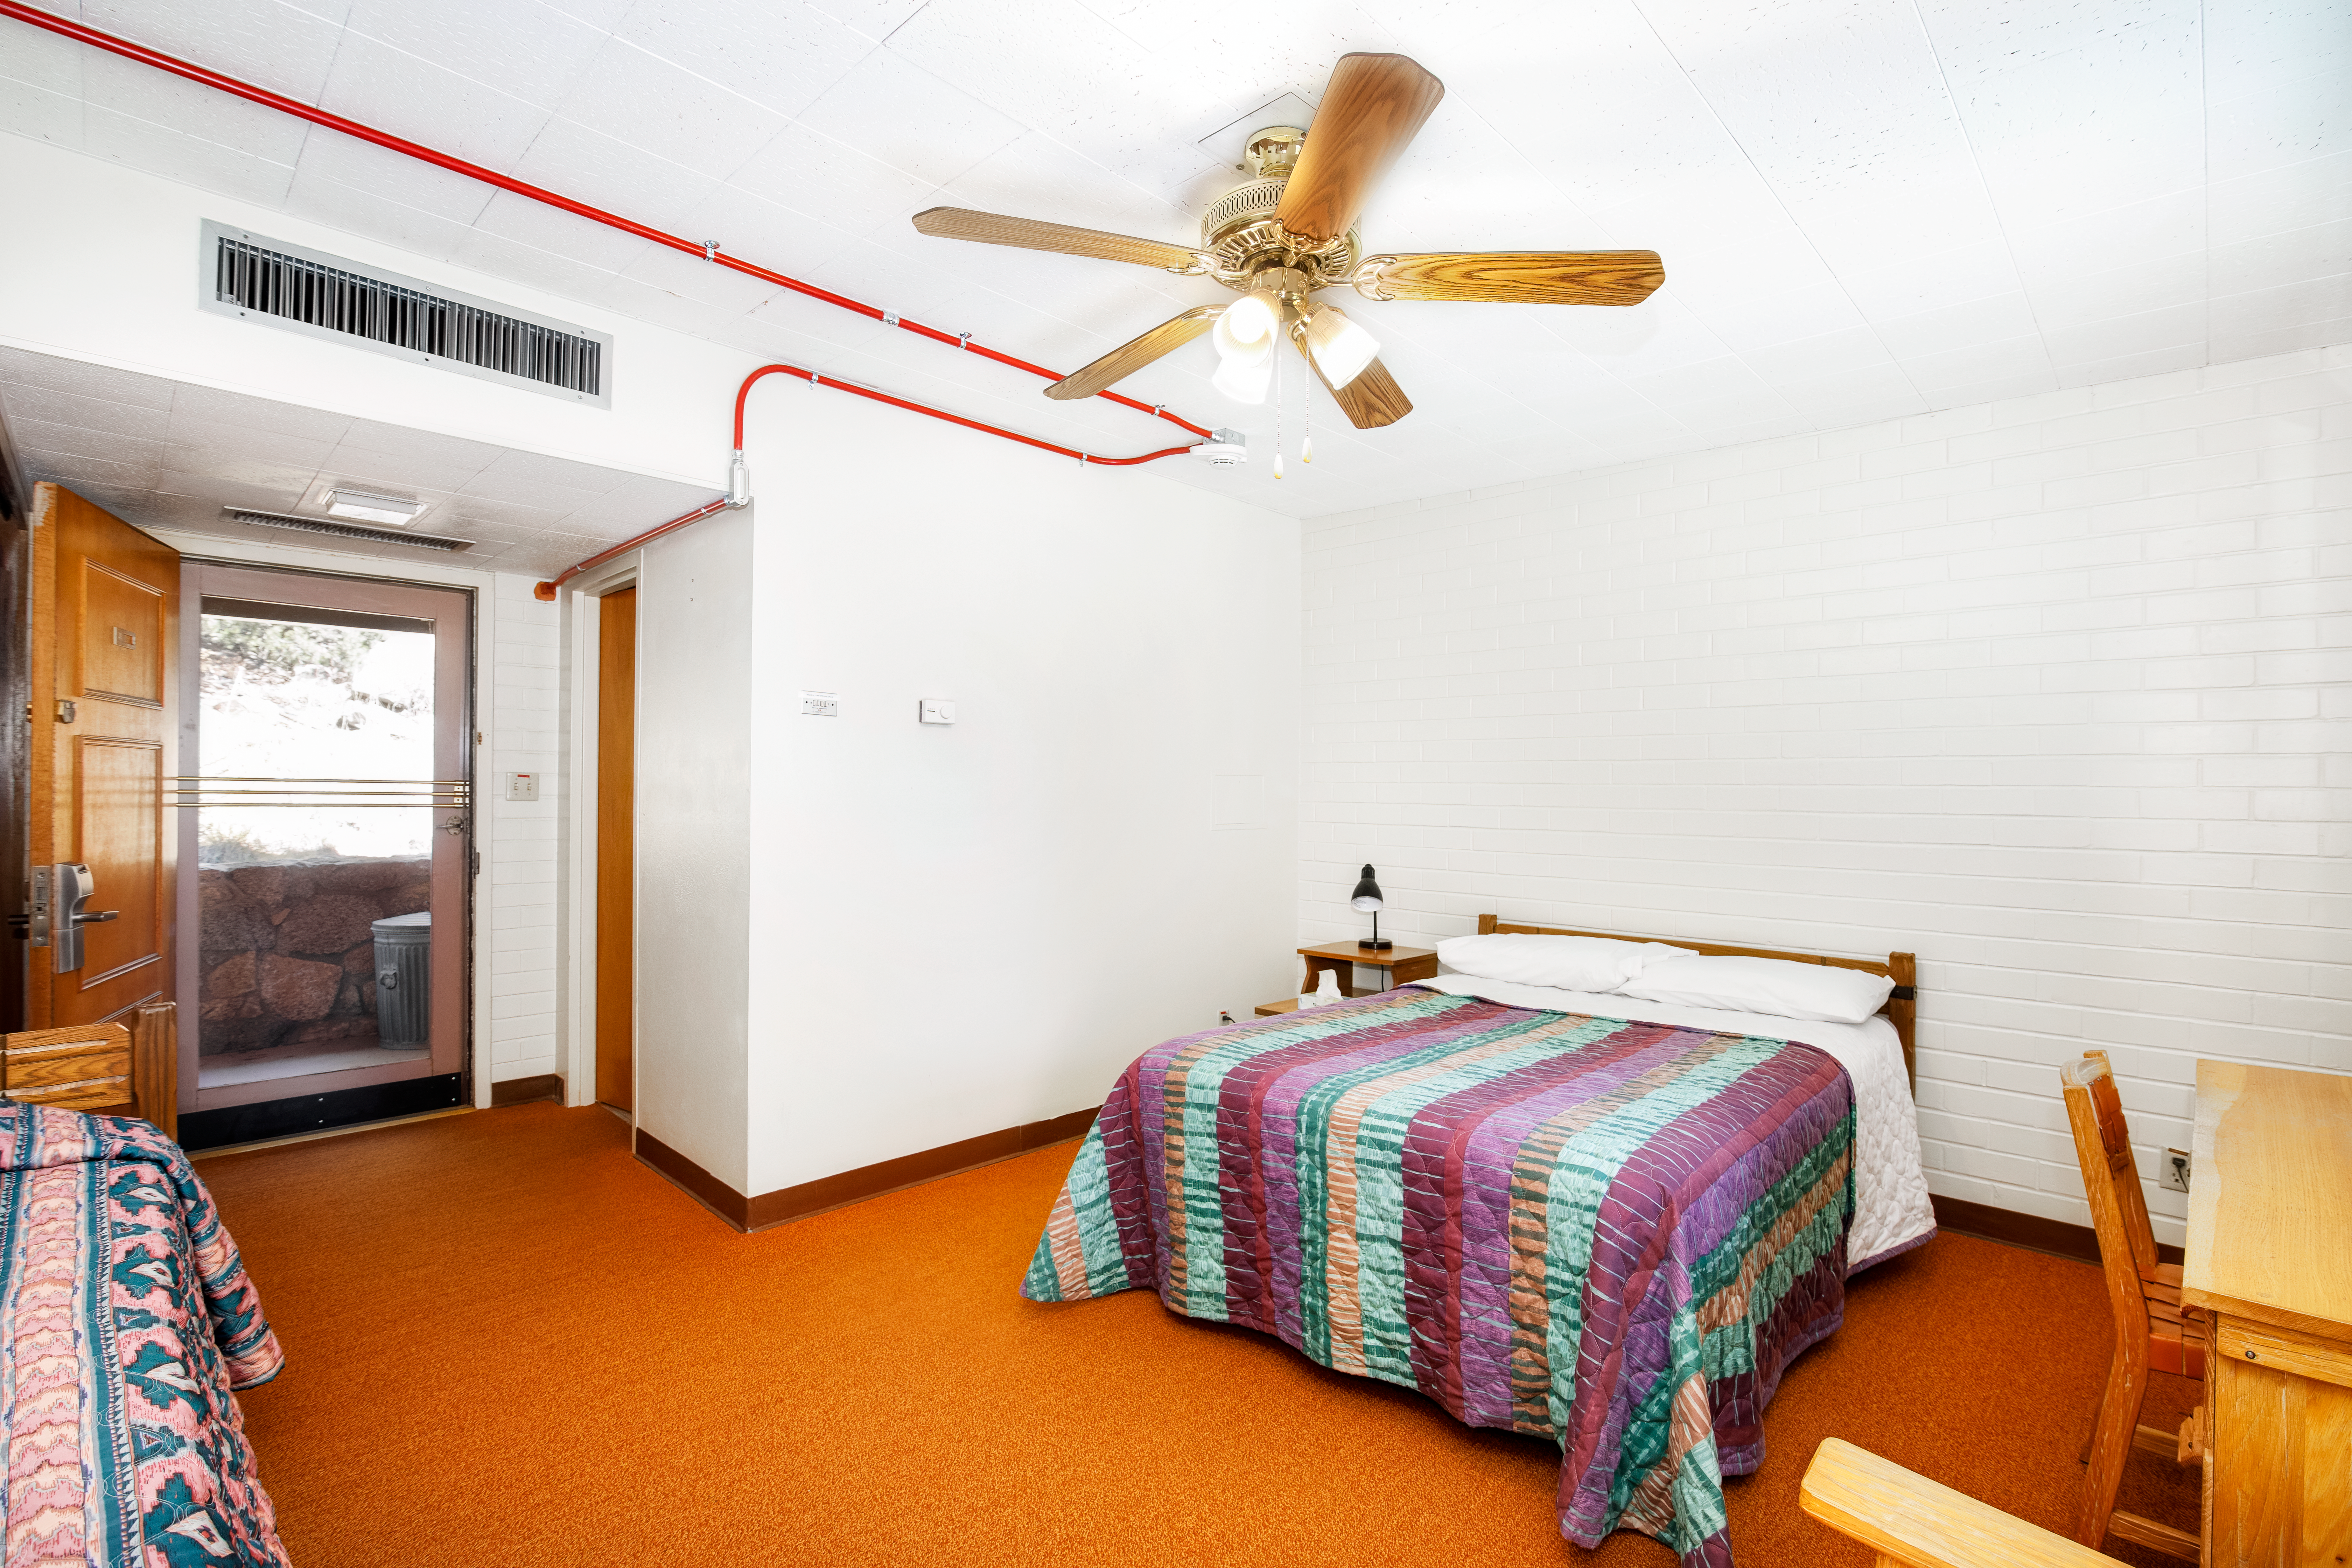

Dormitories at Kitt Peak

Dormroom 4.

Credit: KPNO/NOIRLab/NSF/AURA/P. Delligati